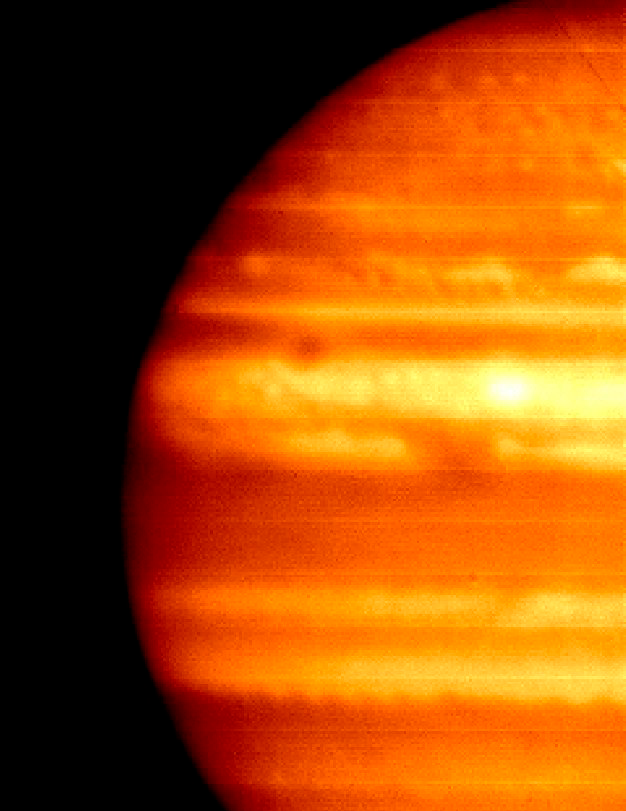

Without A Trace – A Flash In Jupiter's Sky

Gemini mid-infrared images of Jupiter (left/right) shortly after superbolide event obtained with the instrument T-ReCS on Gemini South, projected impact site indicated by circle. Hubble Space Telescope image shown at center.

Credit: NOIRLab